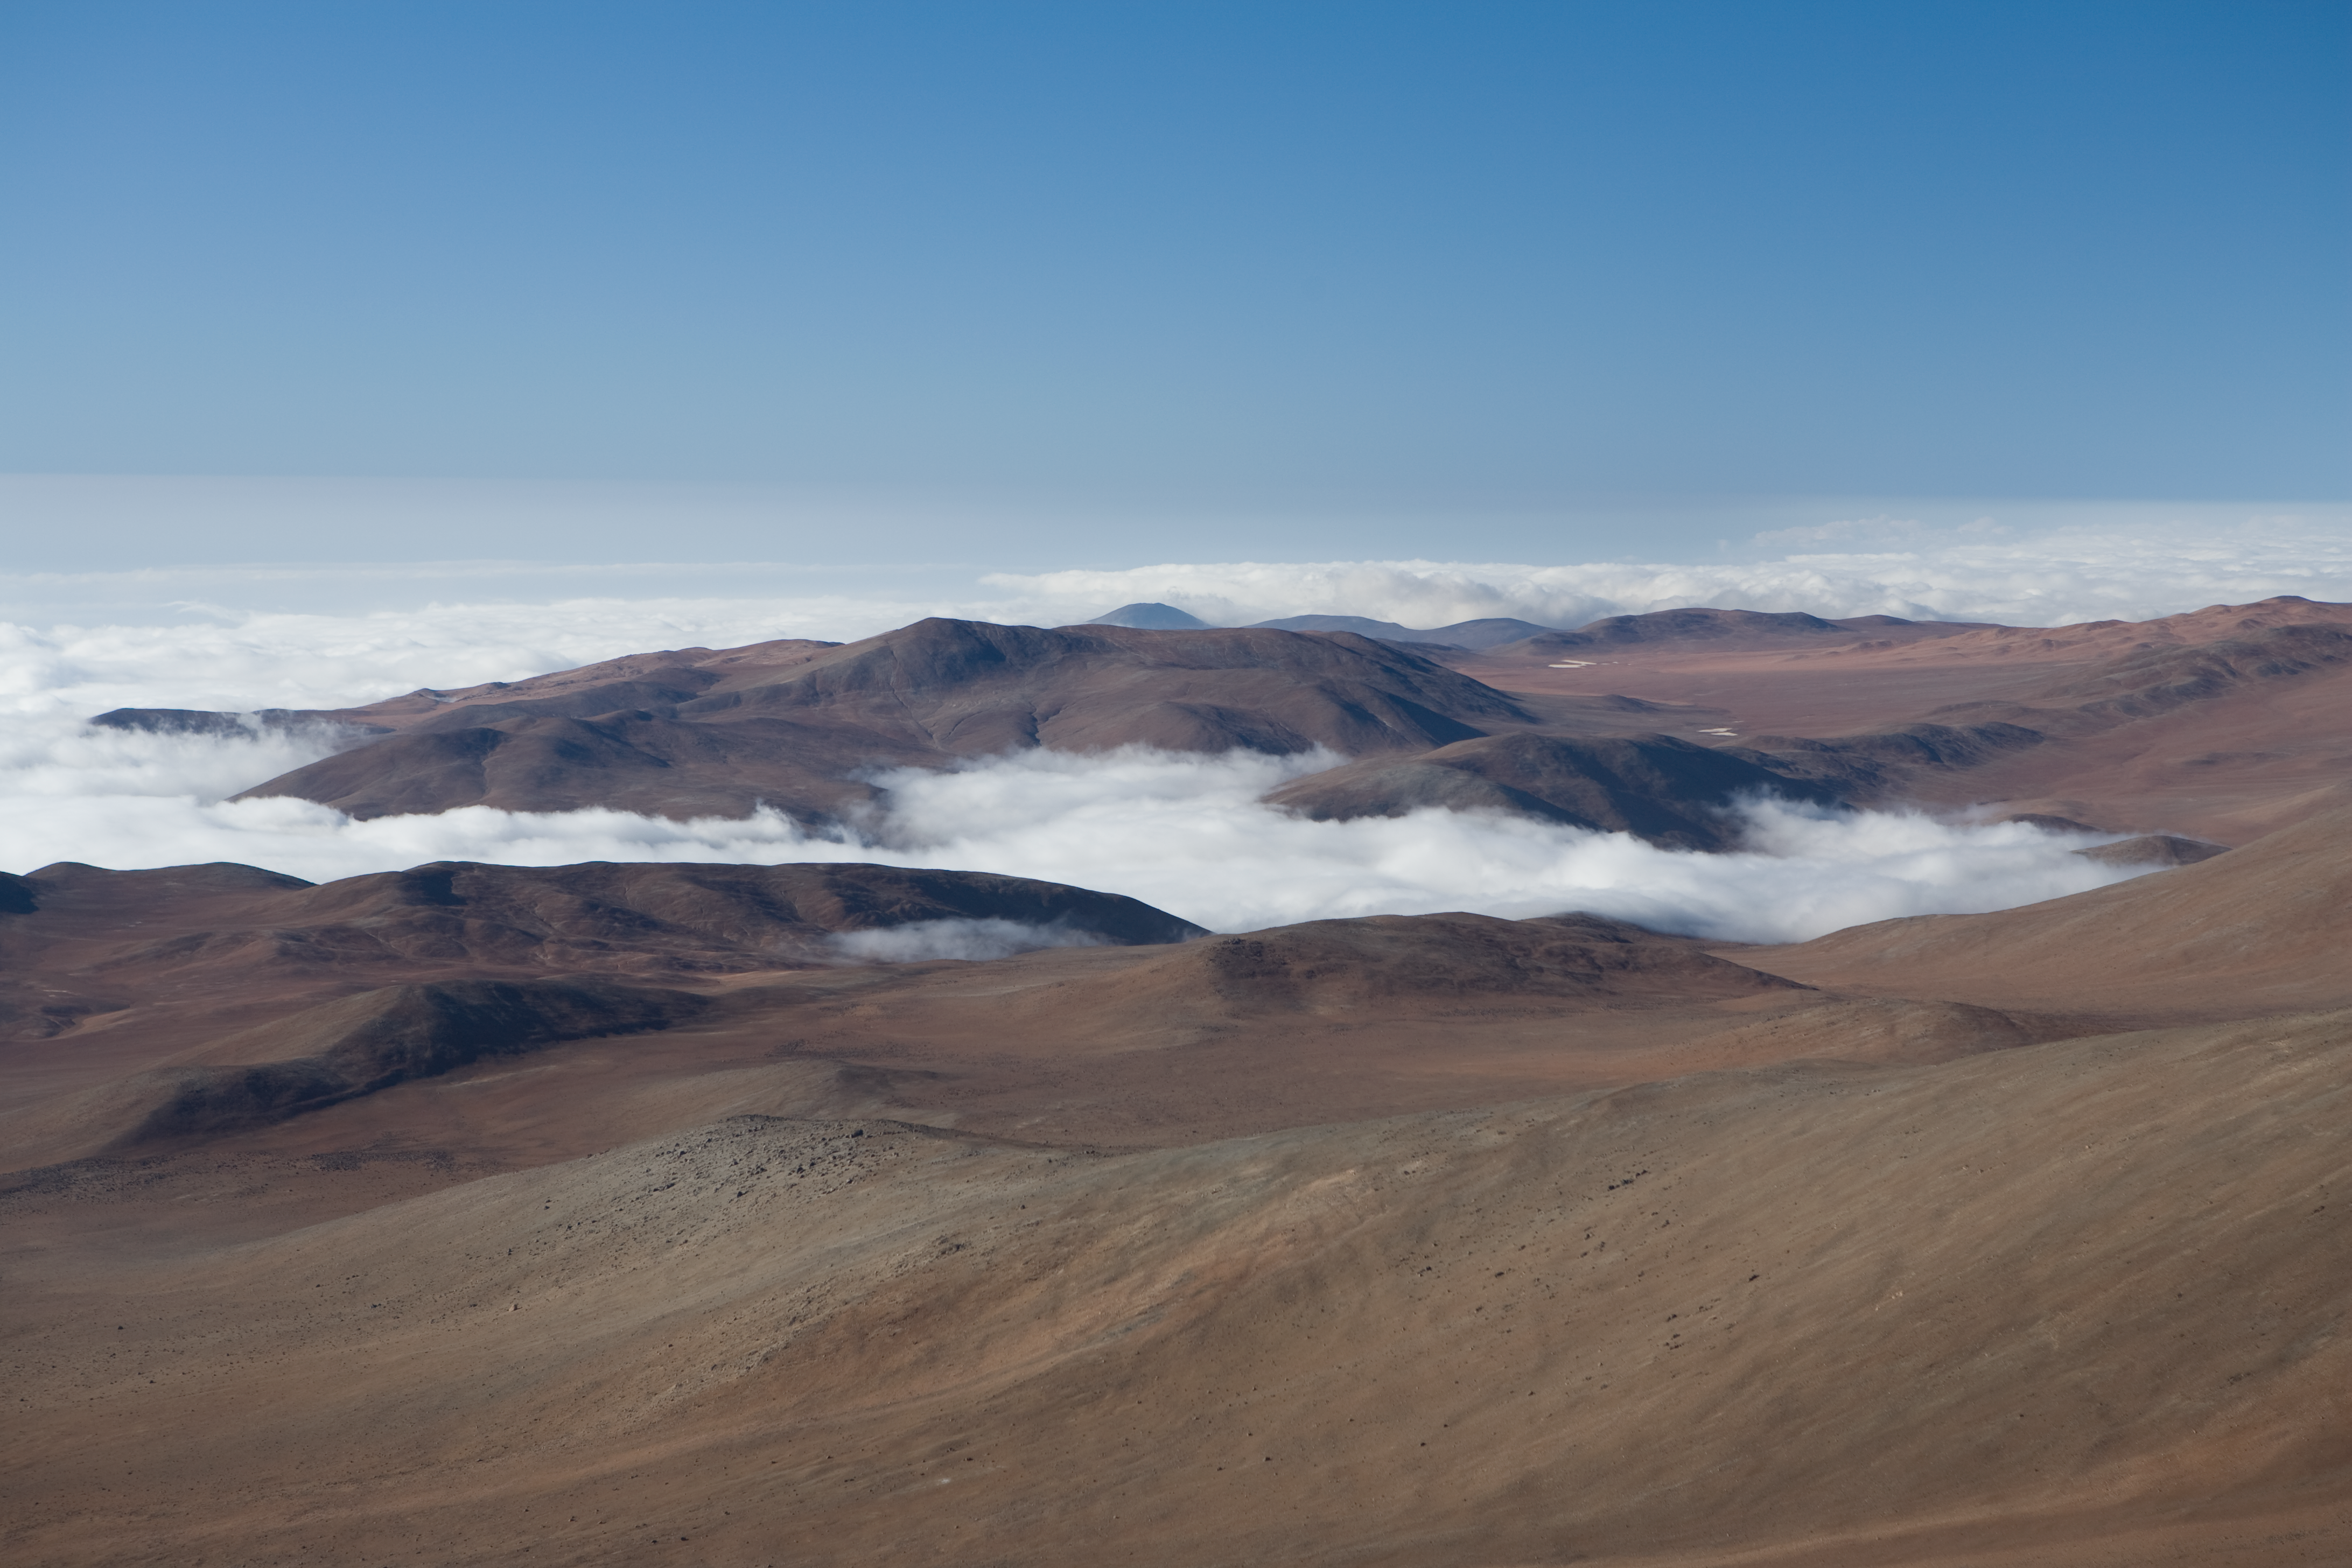

Paranal coastal cloud layer

Paranal, in spite of its altitude of 2600m, is located only 12km from the shore of the Pacific. The ocean is almost always covered by a low altitude cloud layer, which sometimes extends inland.

Credit: ESO